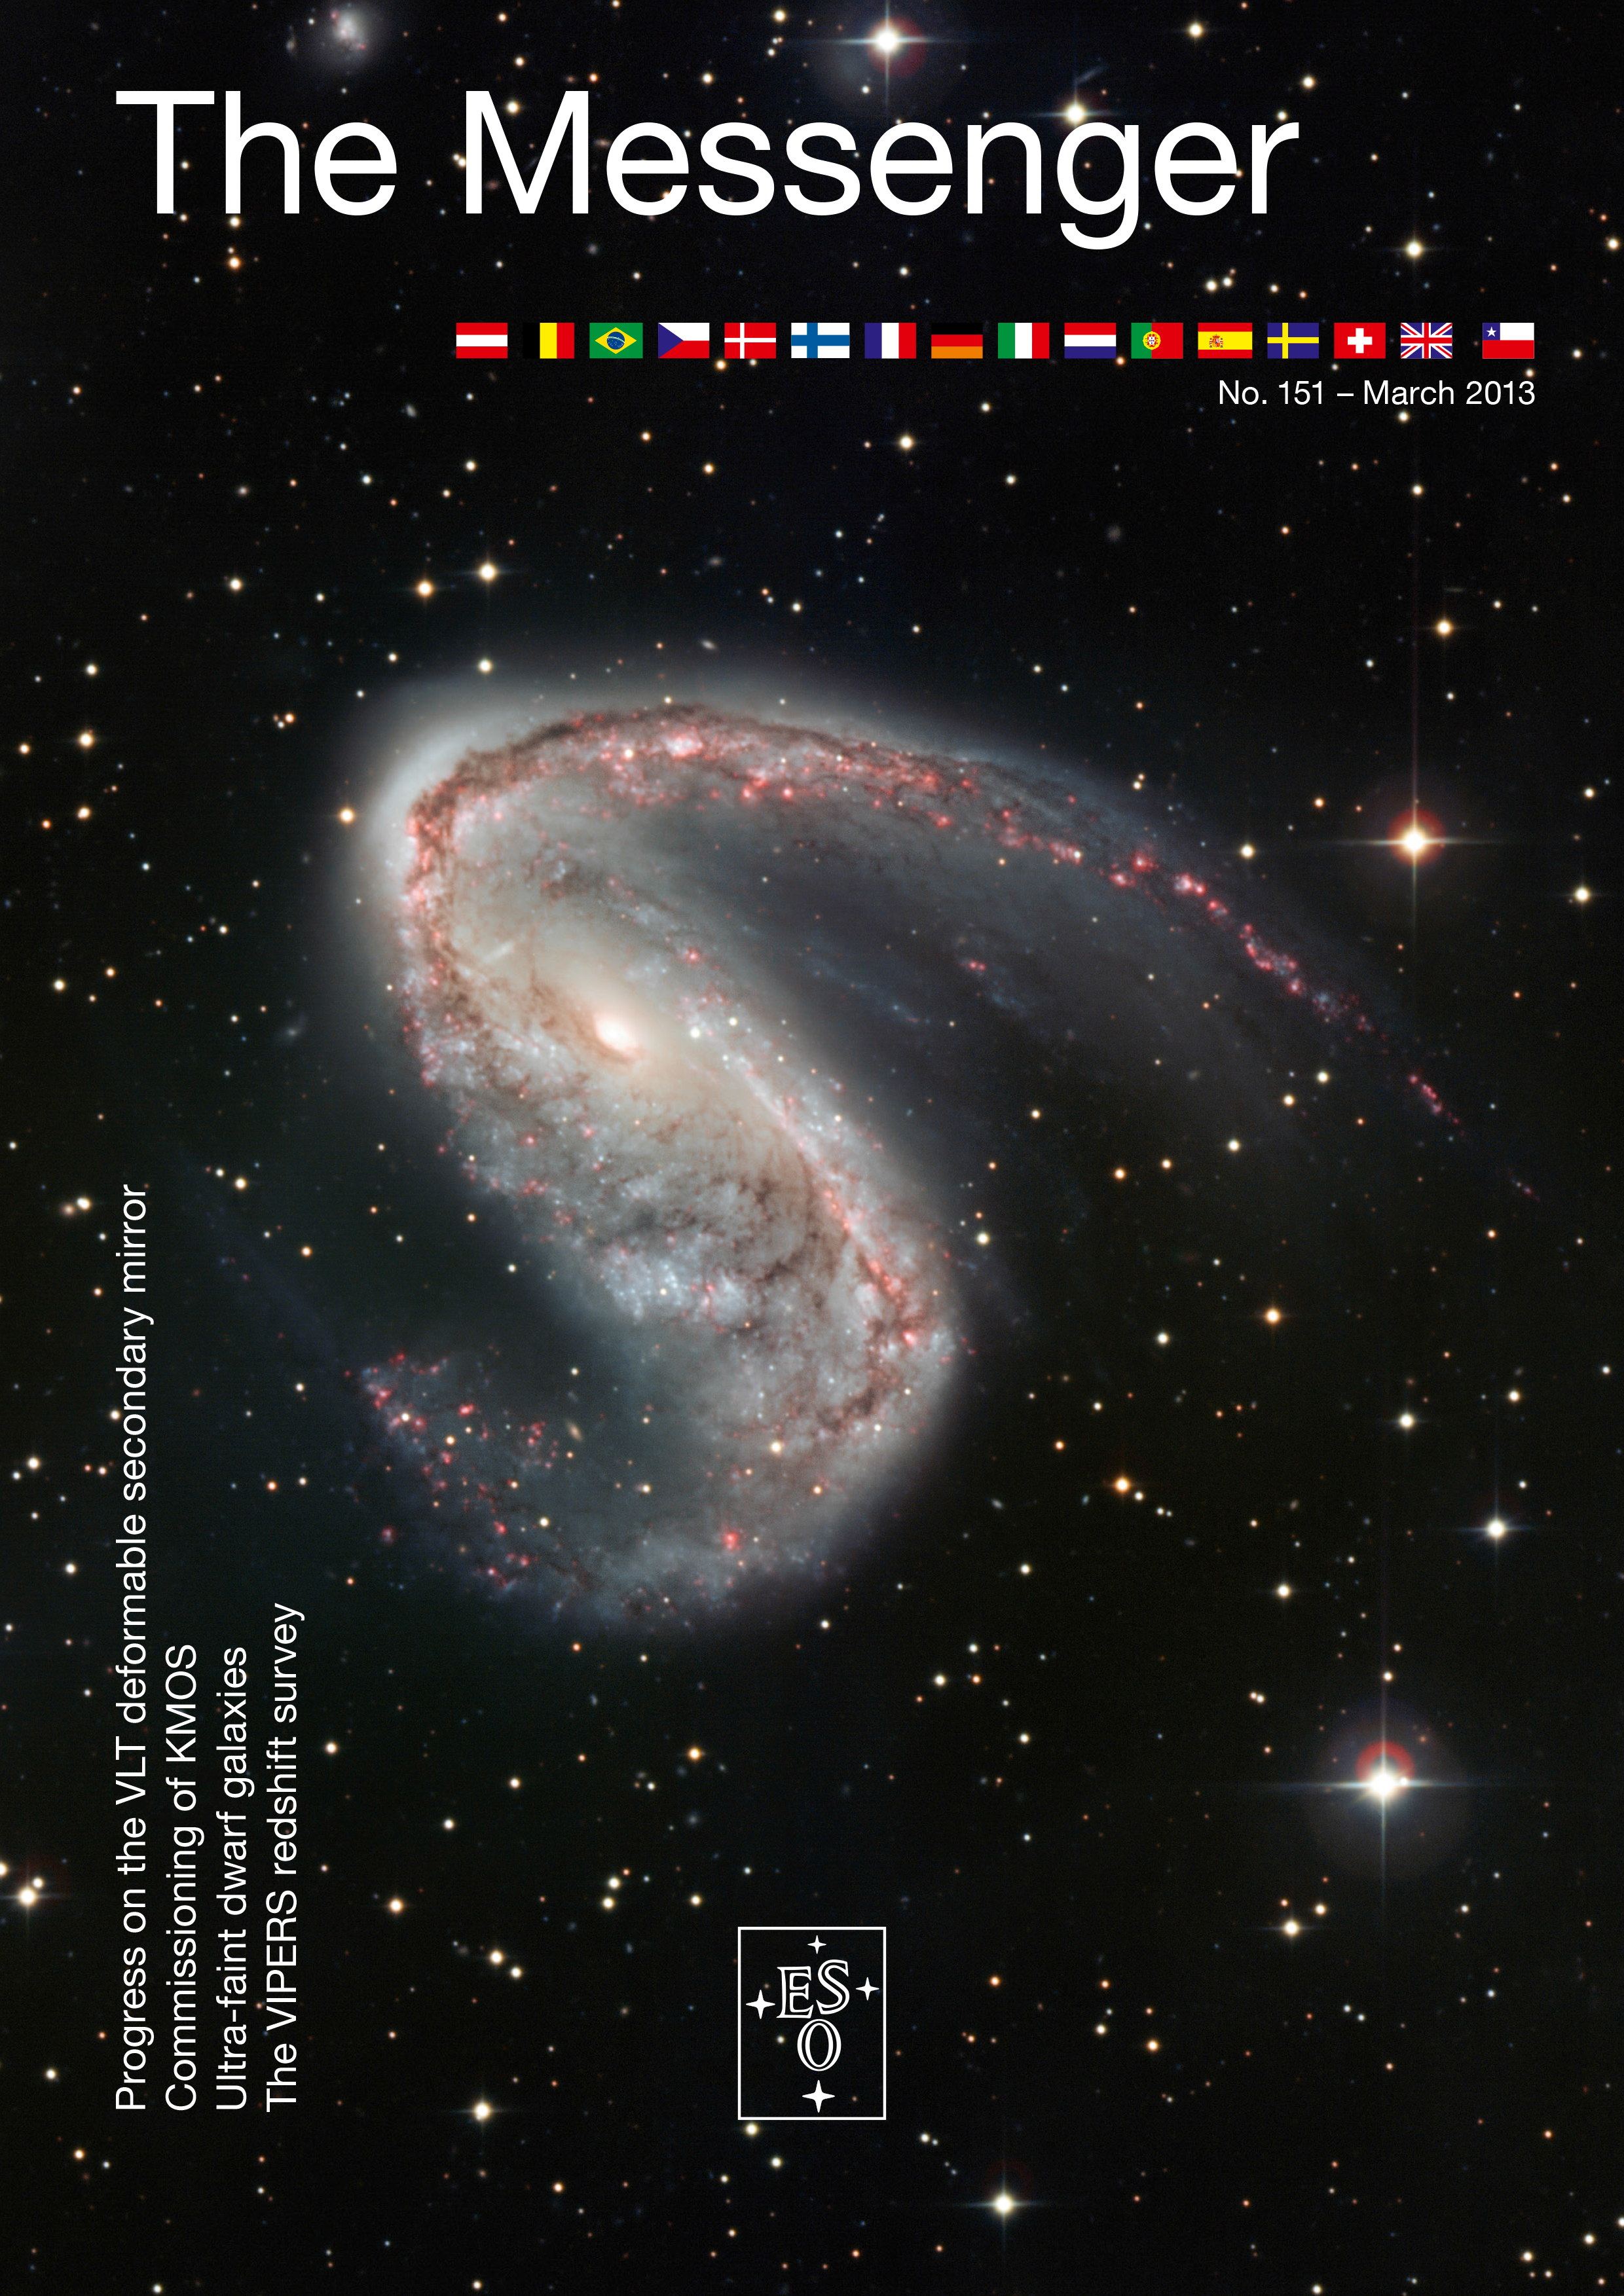

Cover of The Messenger No. 151

Cover of The Messenger 151.

Credit: ESO